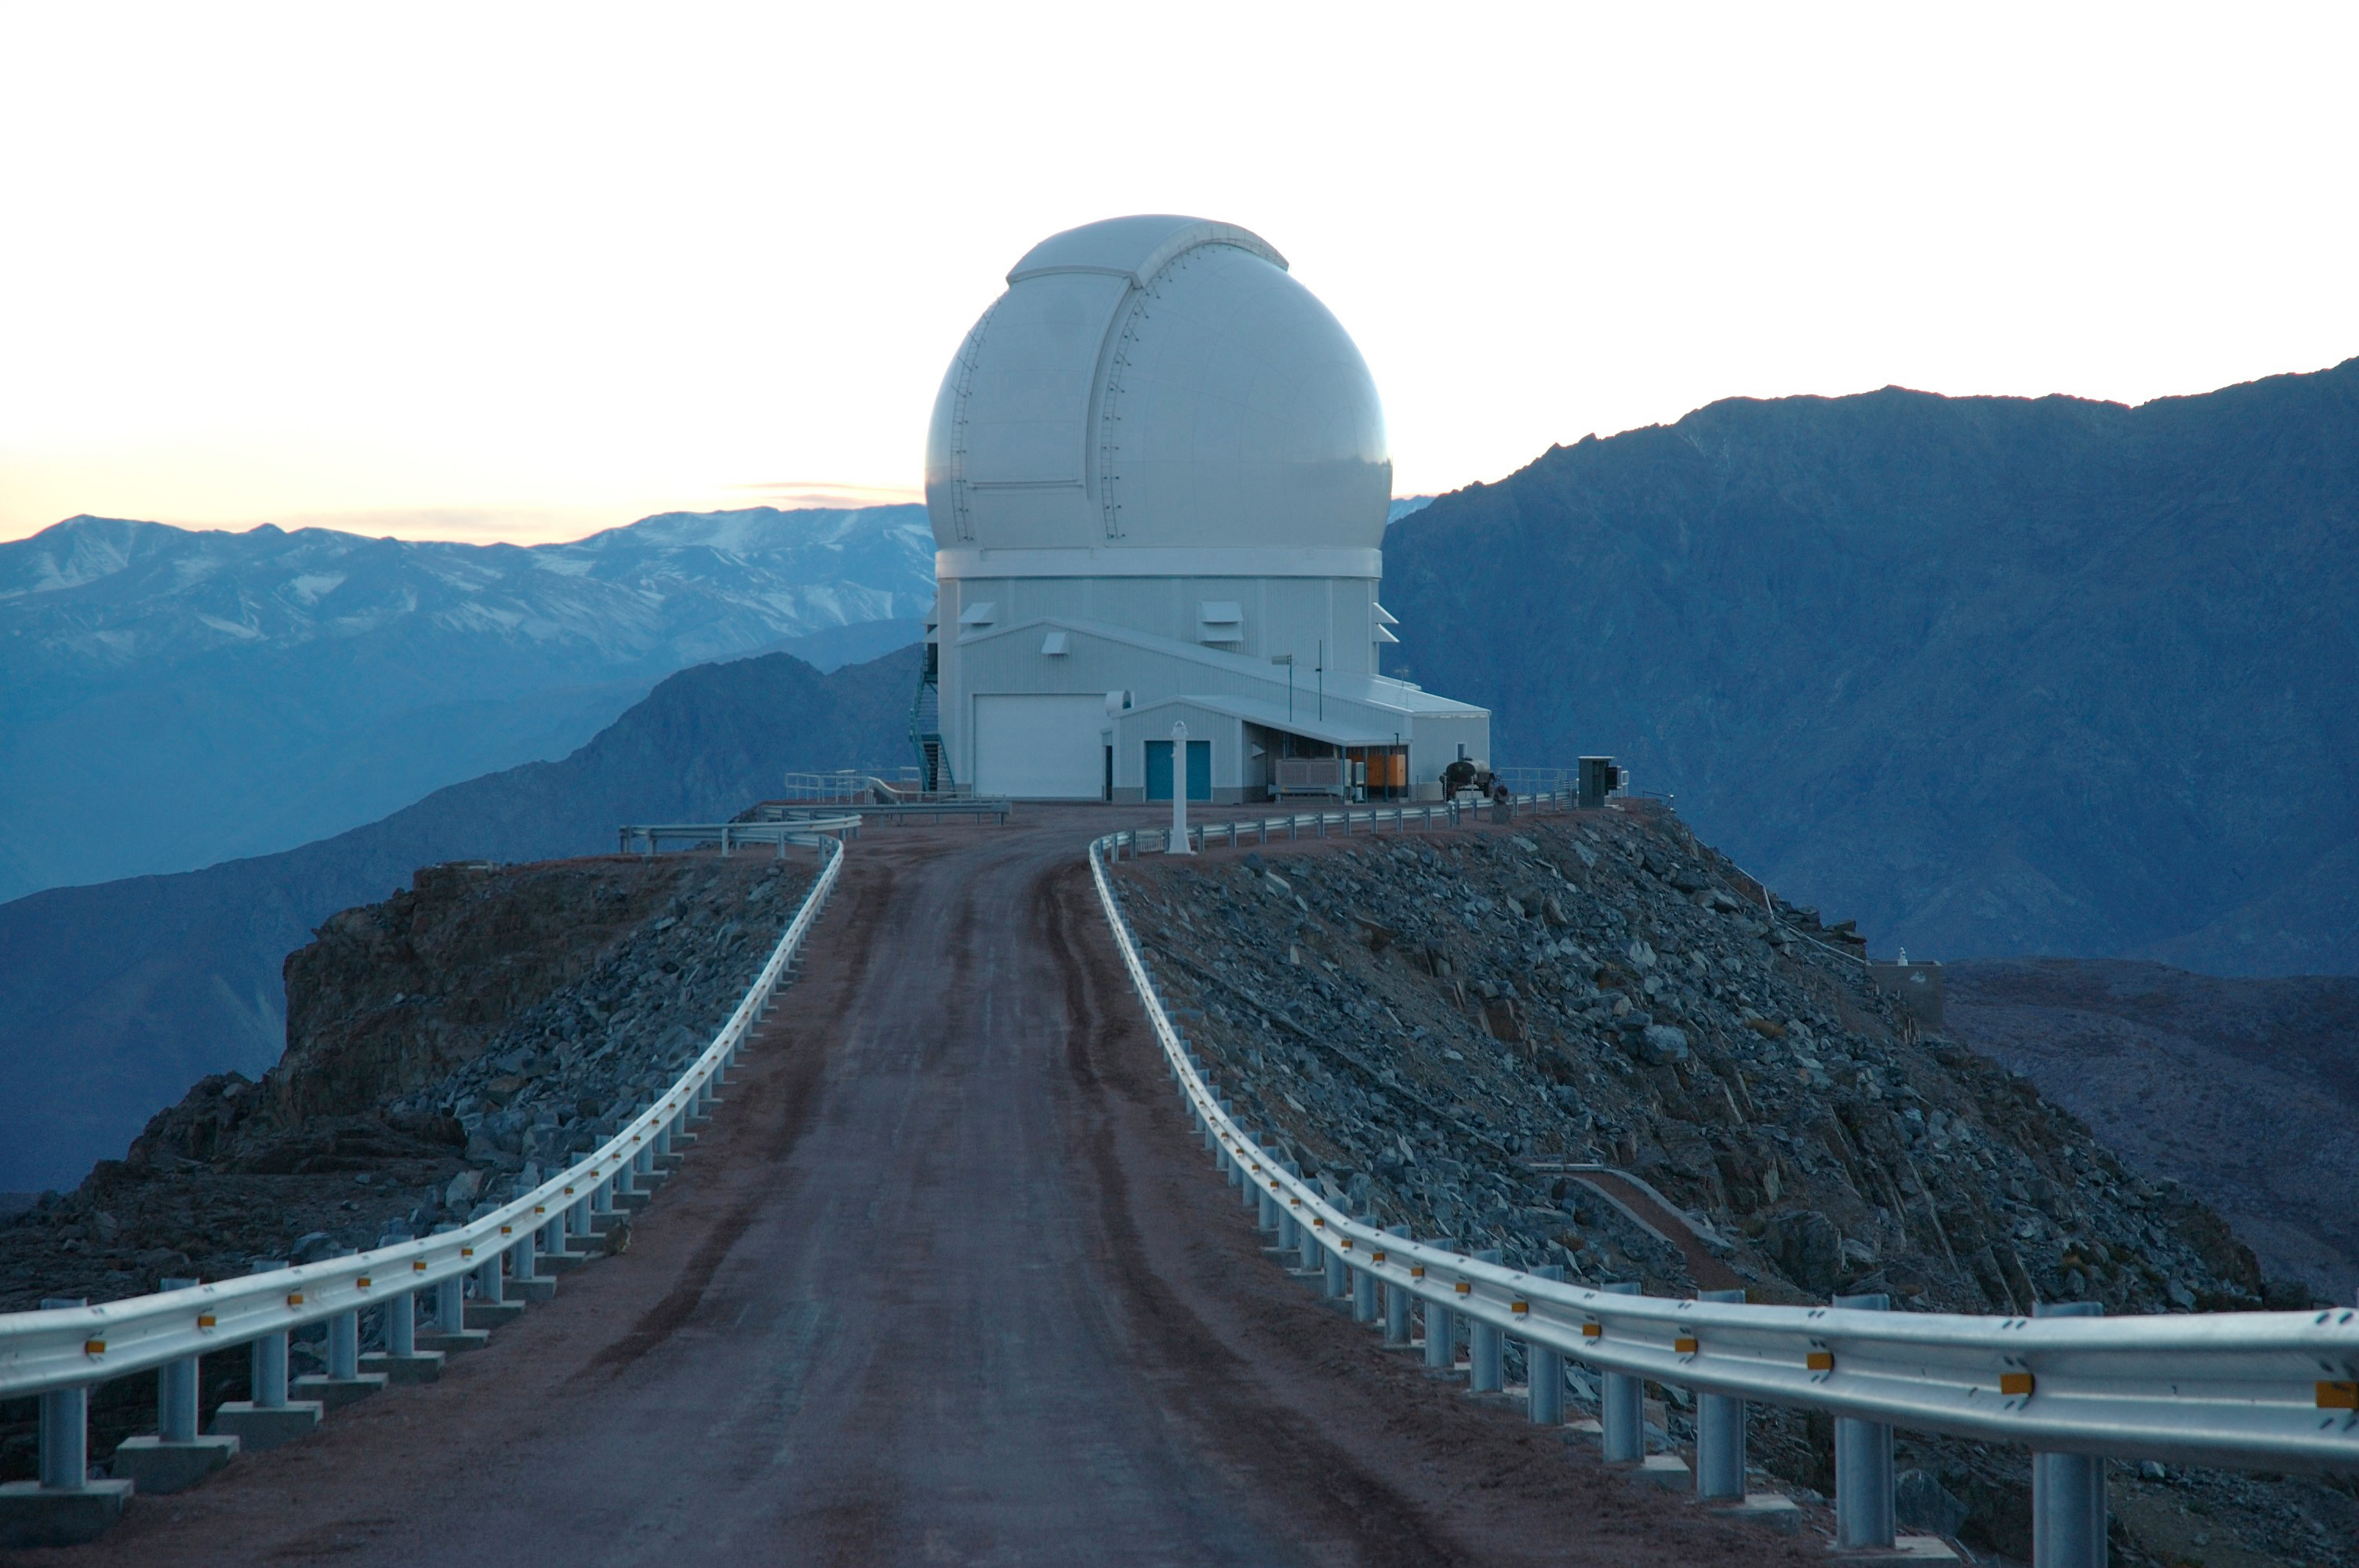

Cerro Tololo Inter-American Observatory

Newsletter 87 SOAR.

Credit: CTIO/NOIRLab/NSF/AURA/M. Urzœa Zuiga